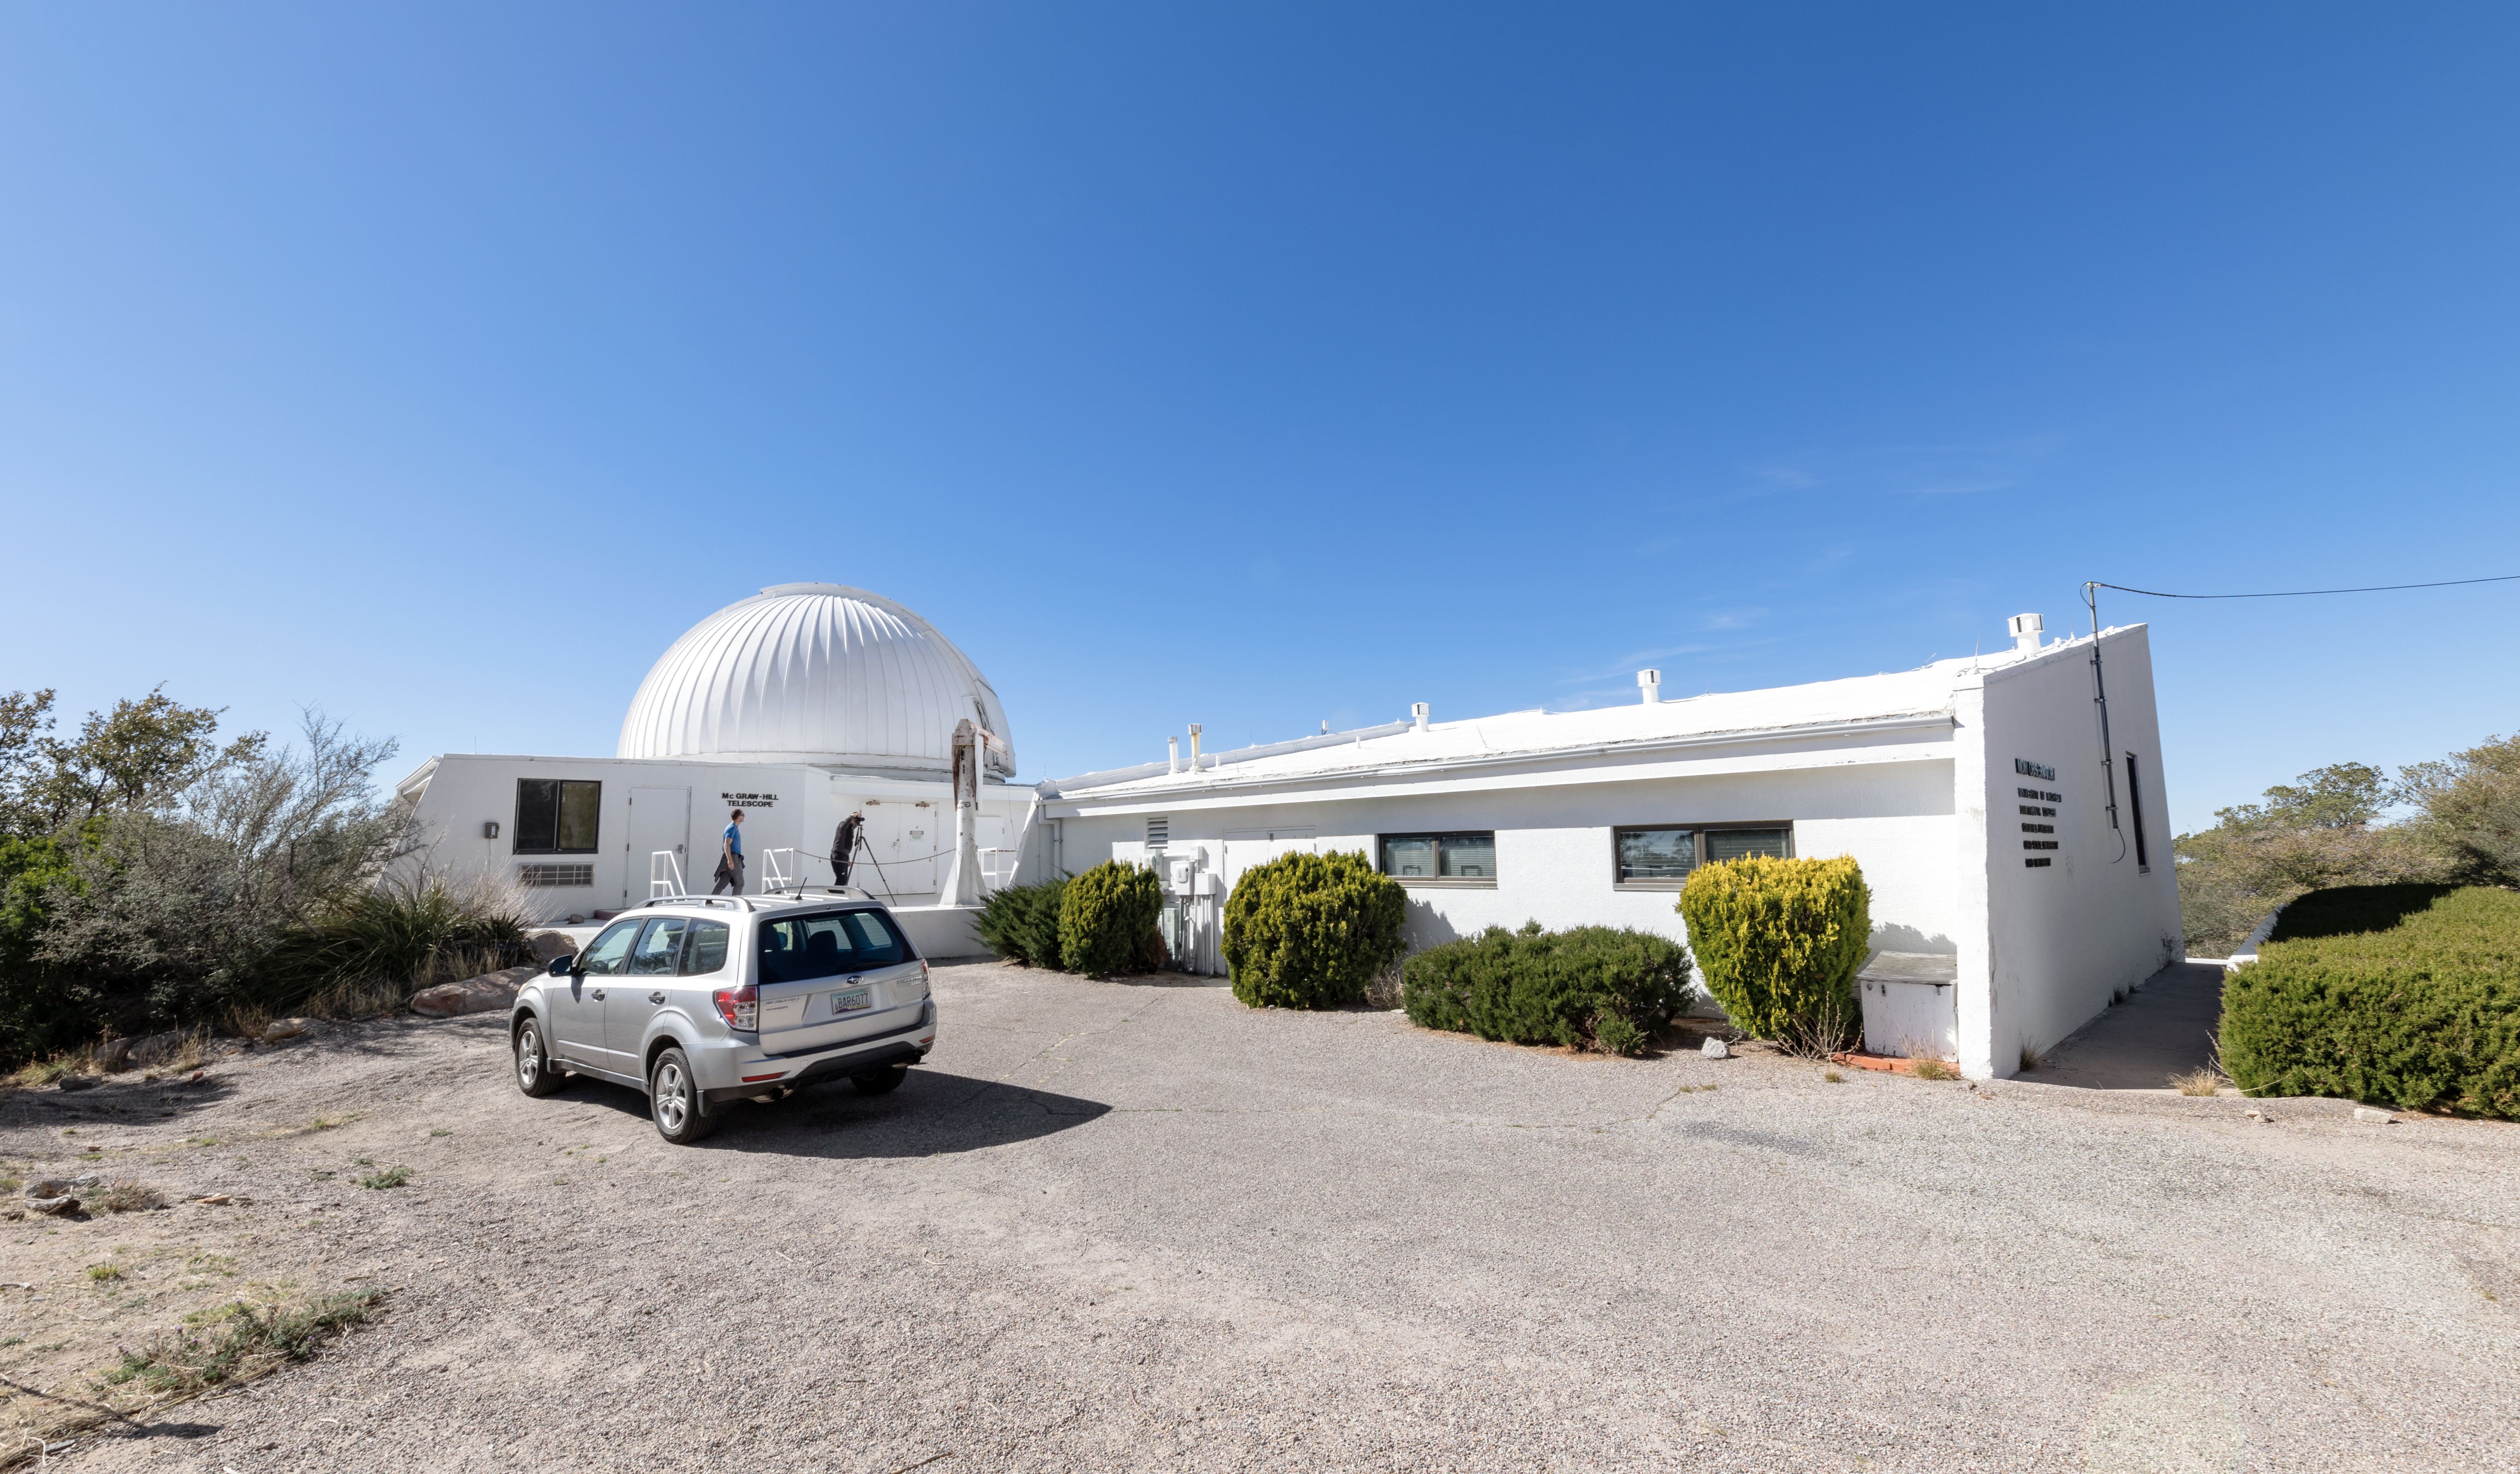

McGraw-Hill 1.3-meter Telescope

The McGraw-Hill 1.3-meter Telescope on Kitt Peak National Observatory in Arizona.

Credit: KPNO/NOIRLab/NSF/AURA/T. Slovinský